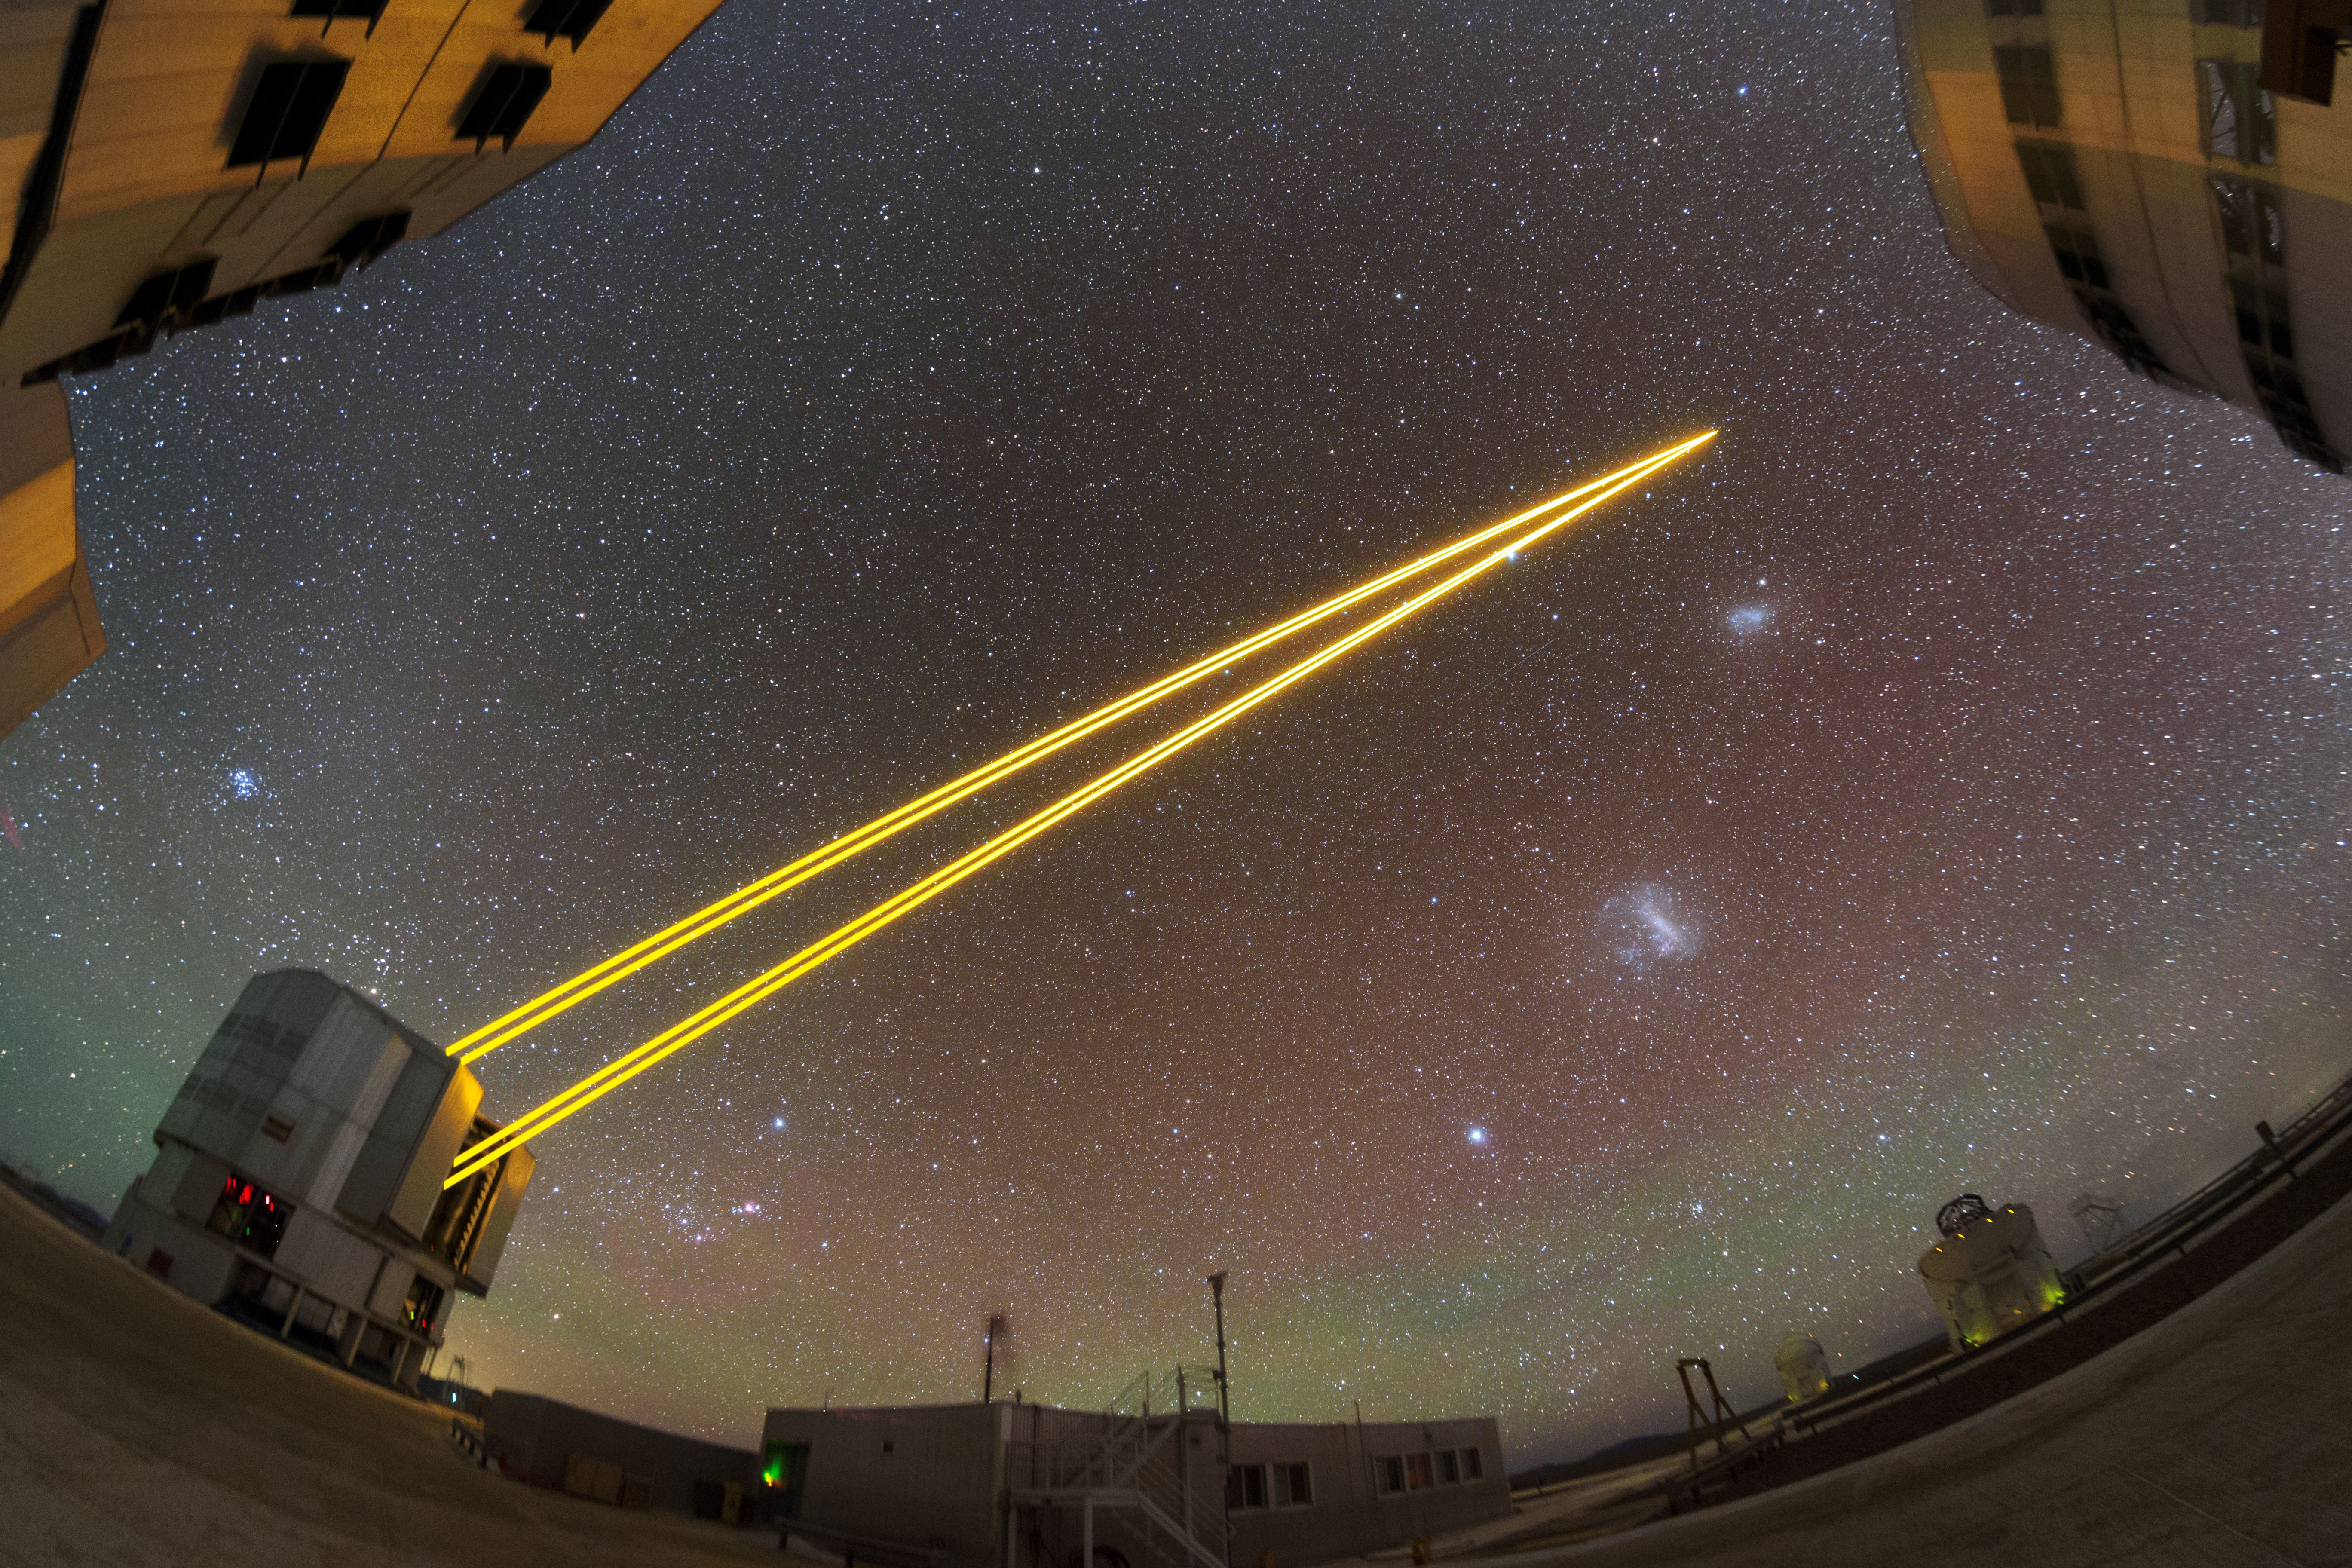

Laser guide stars in action

This image shows three of the four Unit Telescopes that together make up ESO's Very Large Telescope. One of the Unit Telescope is seen here shooting laser guide stars up into the sky to produce four artificial stars. These artificial stars allow astronomers to constantly measure the turbulence in the atmosphere, and adjust the mirrors inside the telescope to counteract this turbulence. This technique is called adaptive optics.

Credit: ESO/P. Horálek